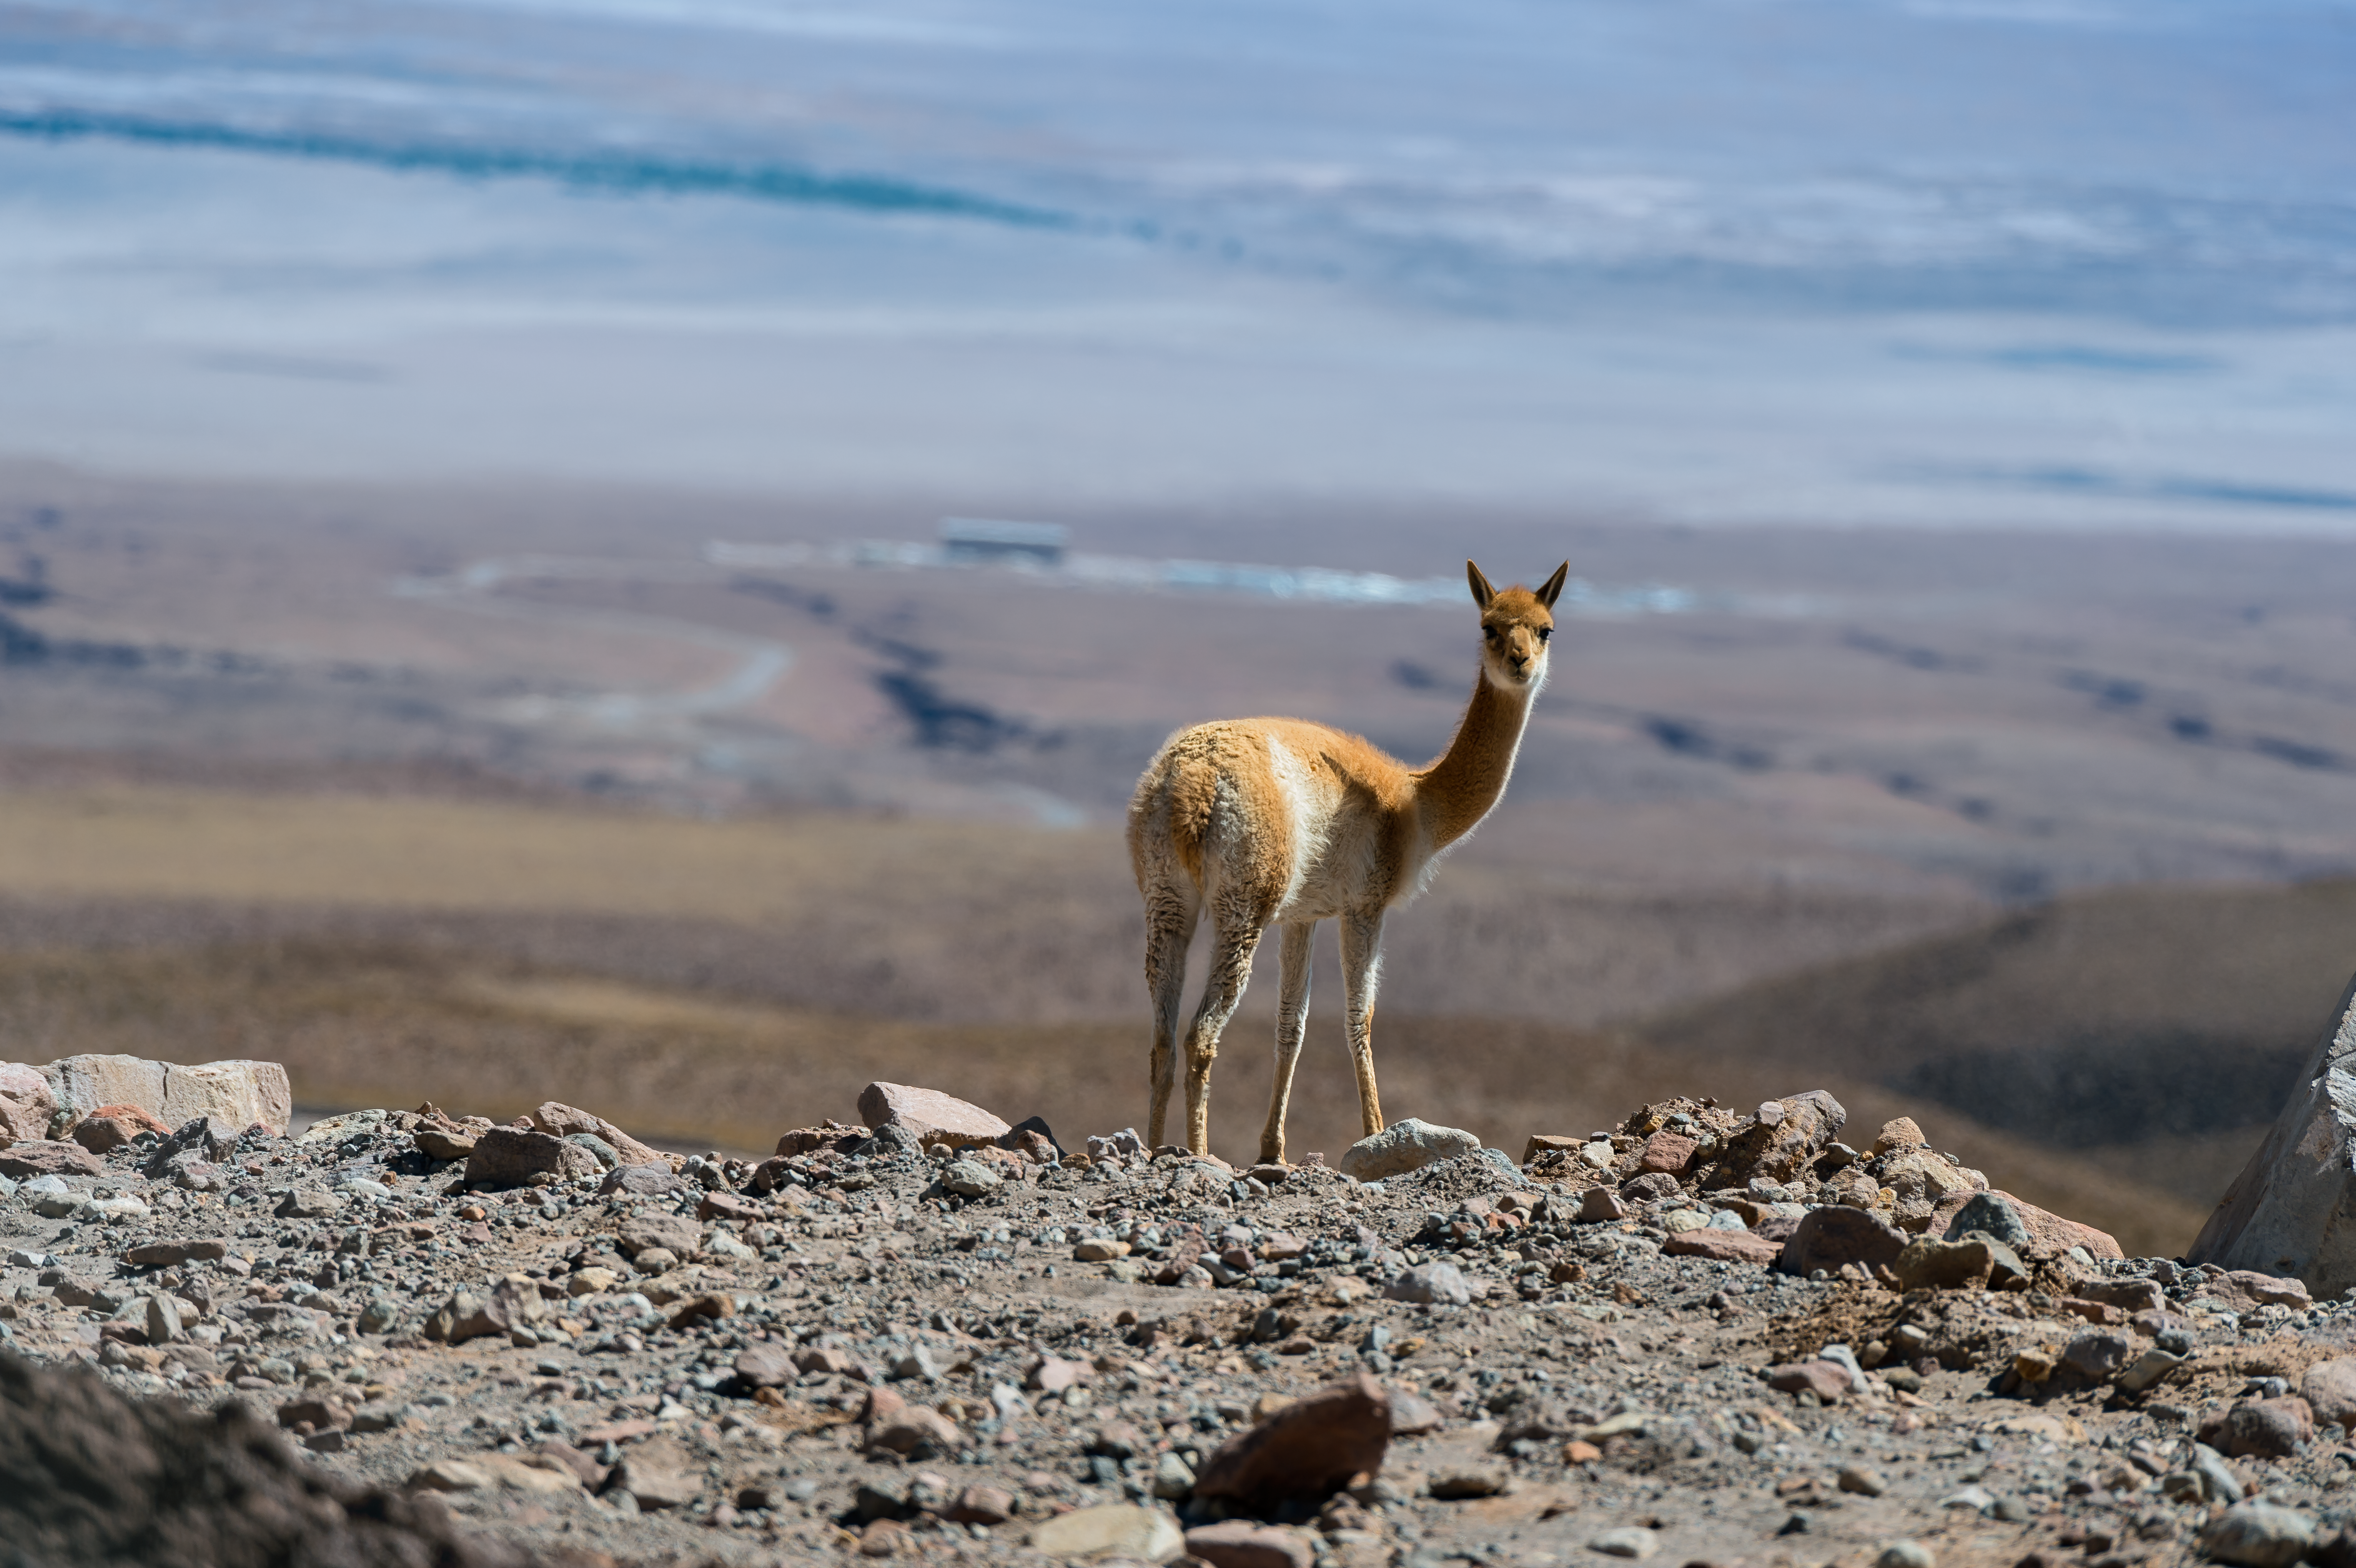

Vicuña at the OSF

This vicuña got caught while looking at the ALMA OSF. The vicuña is one of two wild South American camelids which live in the high alpine areas of the Andes and are therefore quite common in the areas around the ALMA observatory.

Credit: A. Caproni/ESO